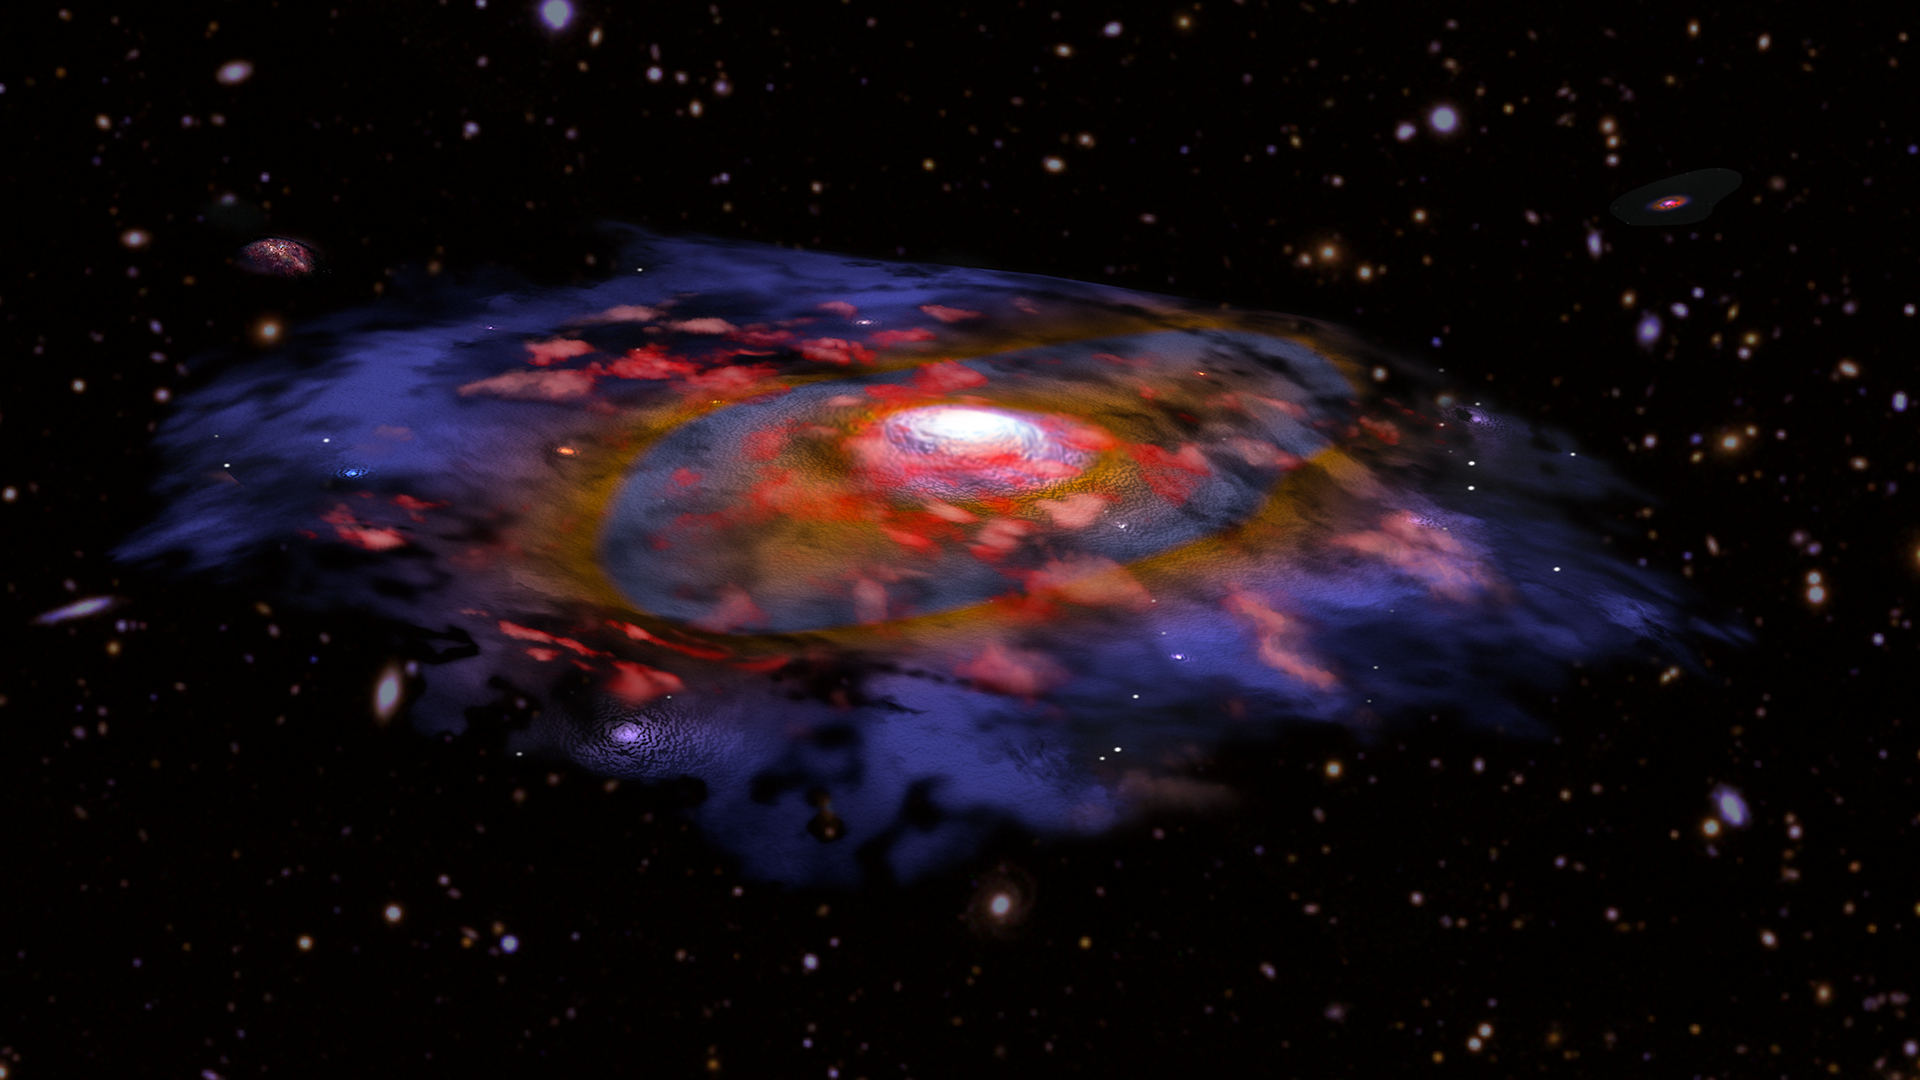

Artist's illustration of a dusty, rotating distant galaxy

Artist's illustration of a galaxy in the early universe that is very dusty and shows the first signs of a rotationally supported disk. In this image, the red color represents gas, and blue/brown represents dust as seen in radio waves with ALMA. Many other galaxies are visible in the background, based on optical data from VLT and Subaru.

Credit: B. Saxton NRAO/AUI/NSF, ESO, NASA/STScI; NAOJ/Subaru